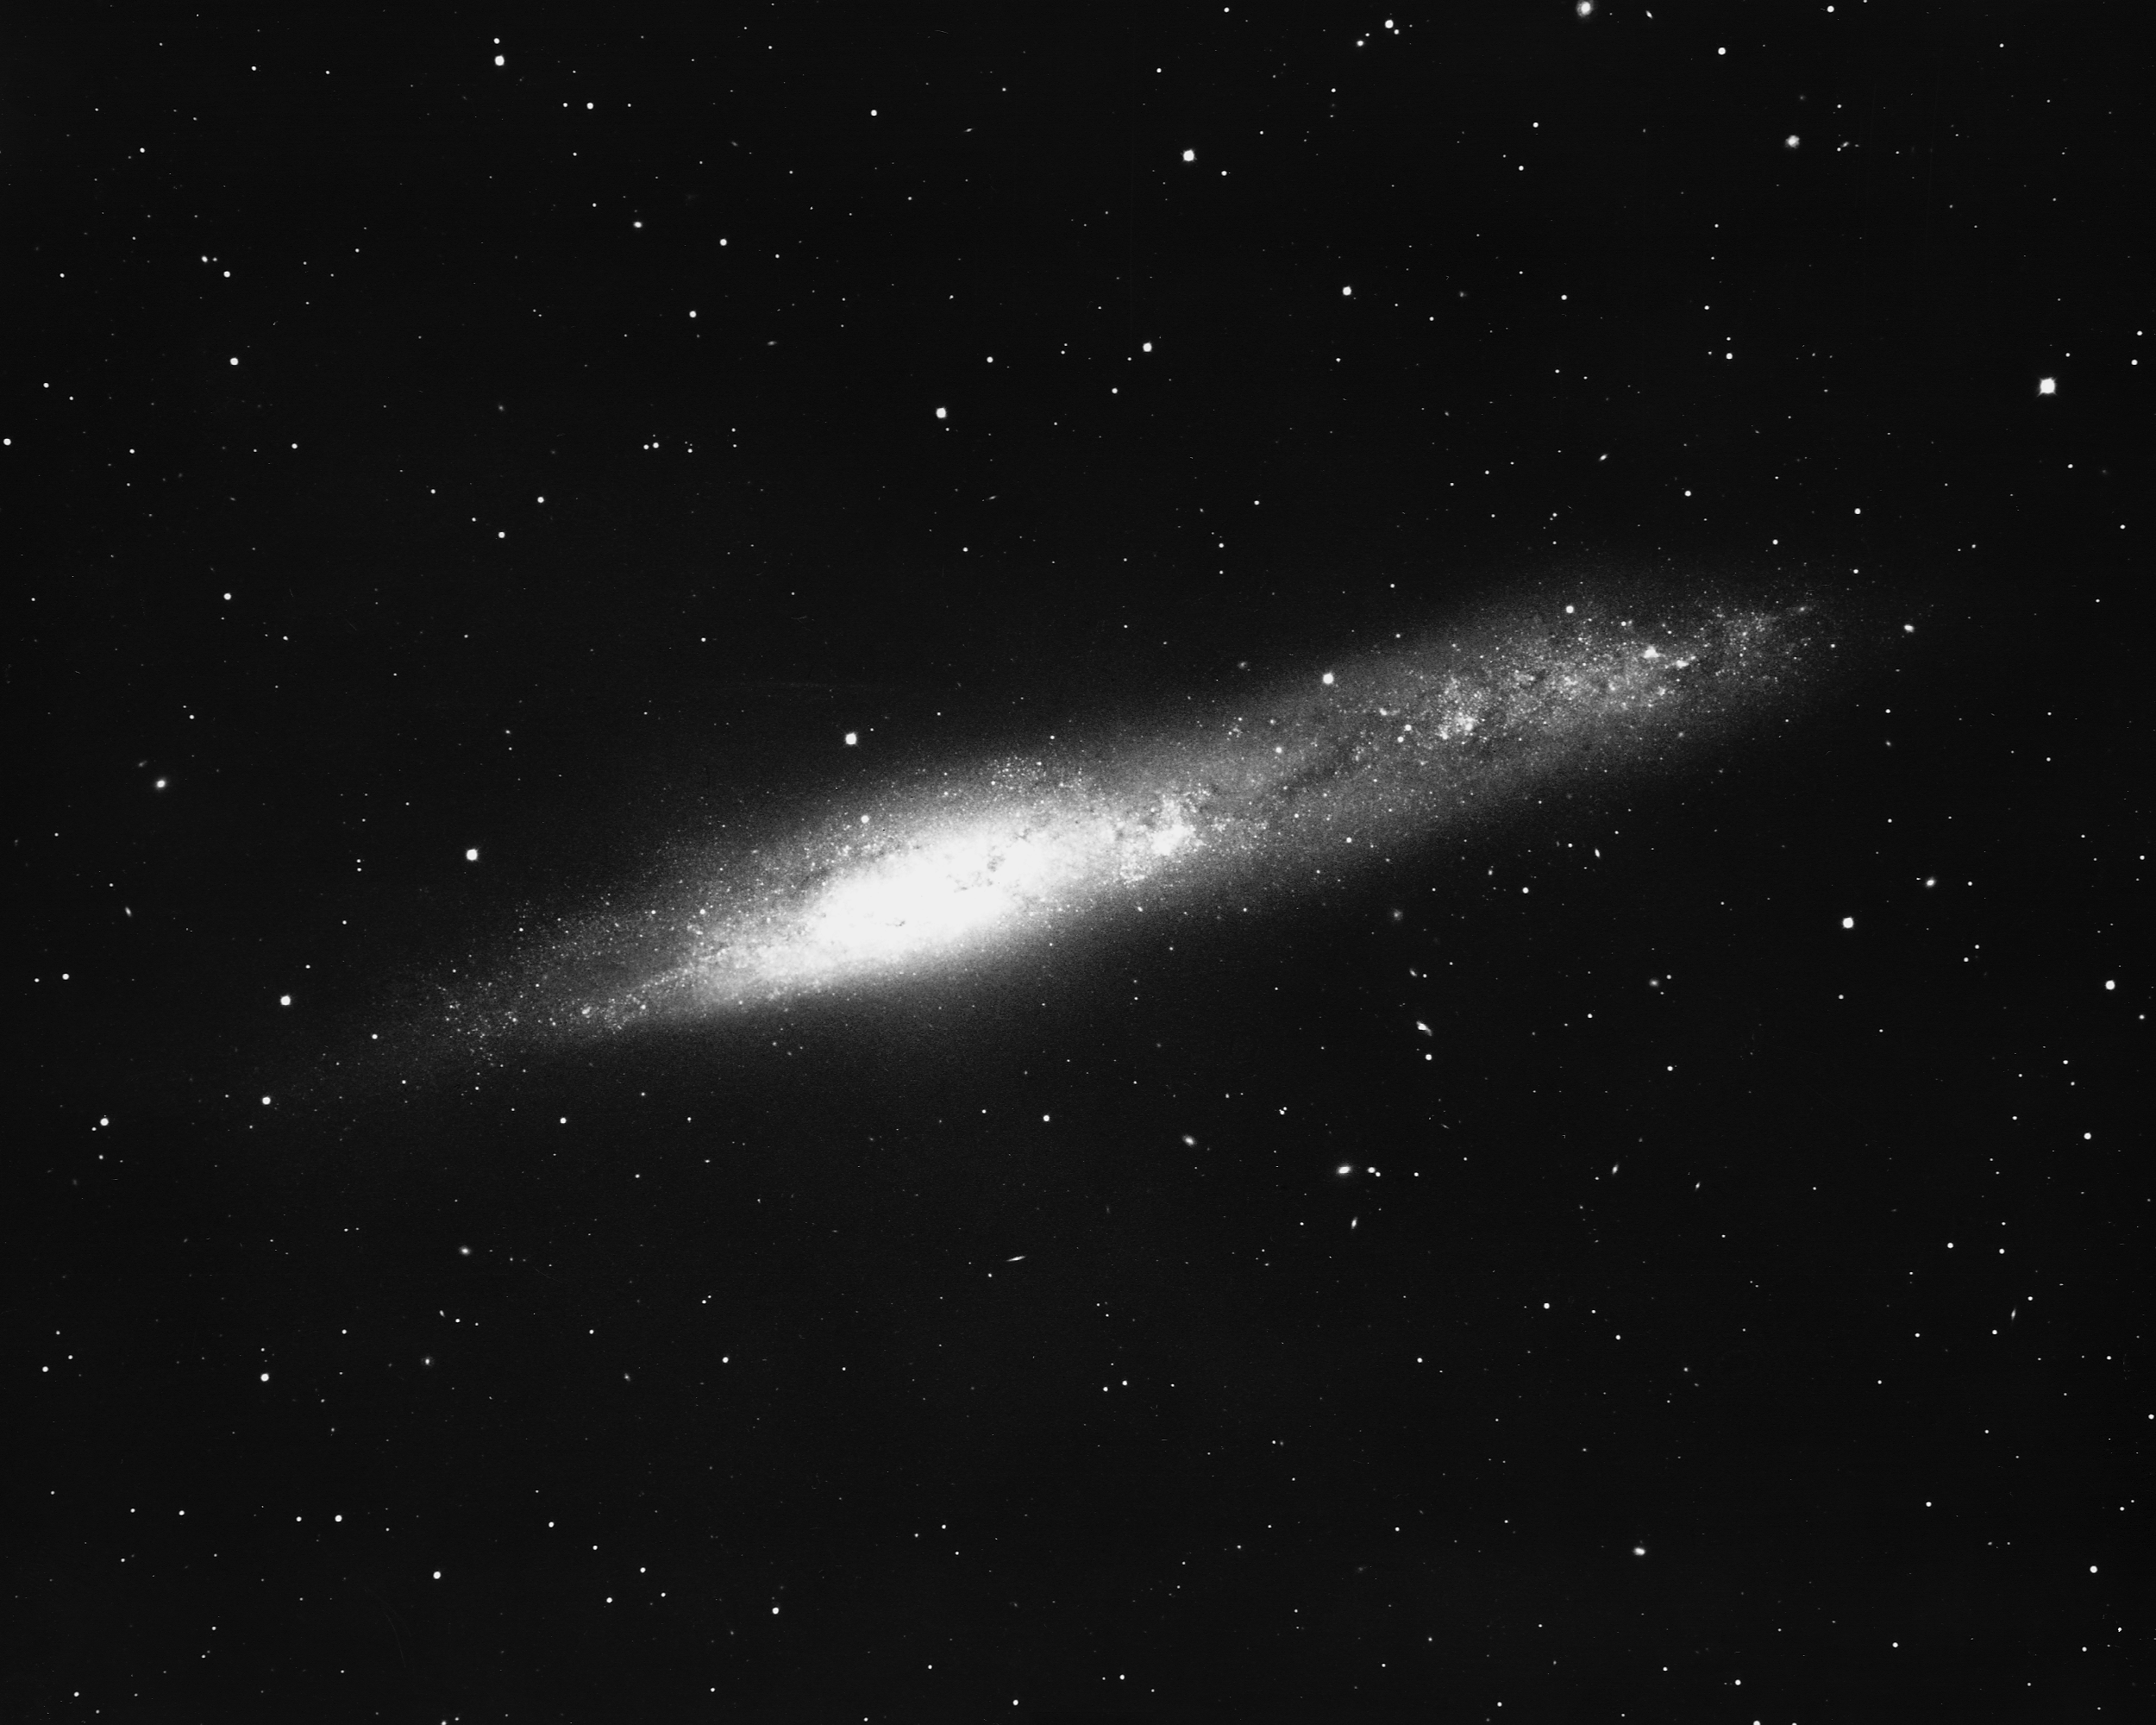

NGC 55 in Sculptor

NGC55, an irregular barred spiral (type SBm) in the constellation Sculptor, is seen nearly edge-on in this pohotgraph. One of the closer galaxies outside our Local Group, at about 7.5 million light-years, it is part of the Sculptor Cluster of galaxies. CTIO 4-meter Blanco telescope, 1975.

Credit: NOIRLab/NSF/AURA